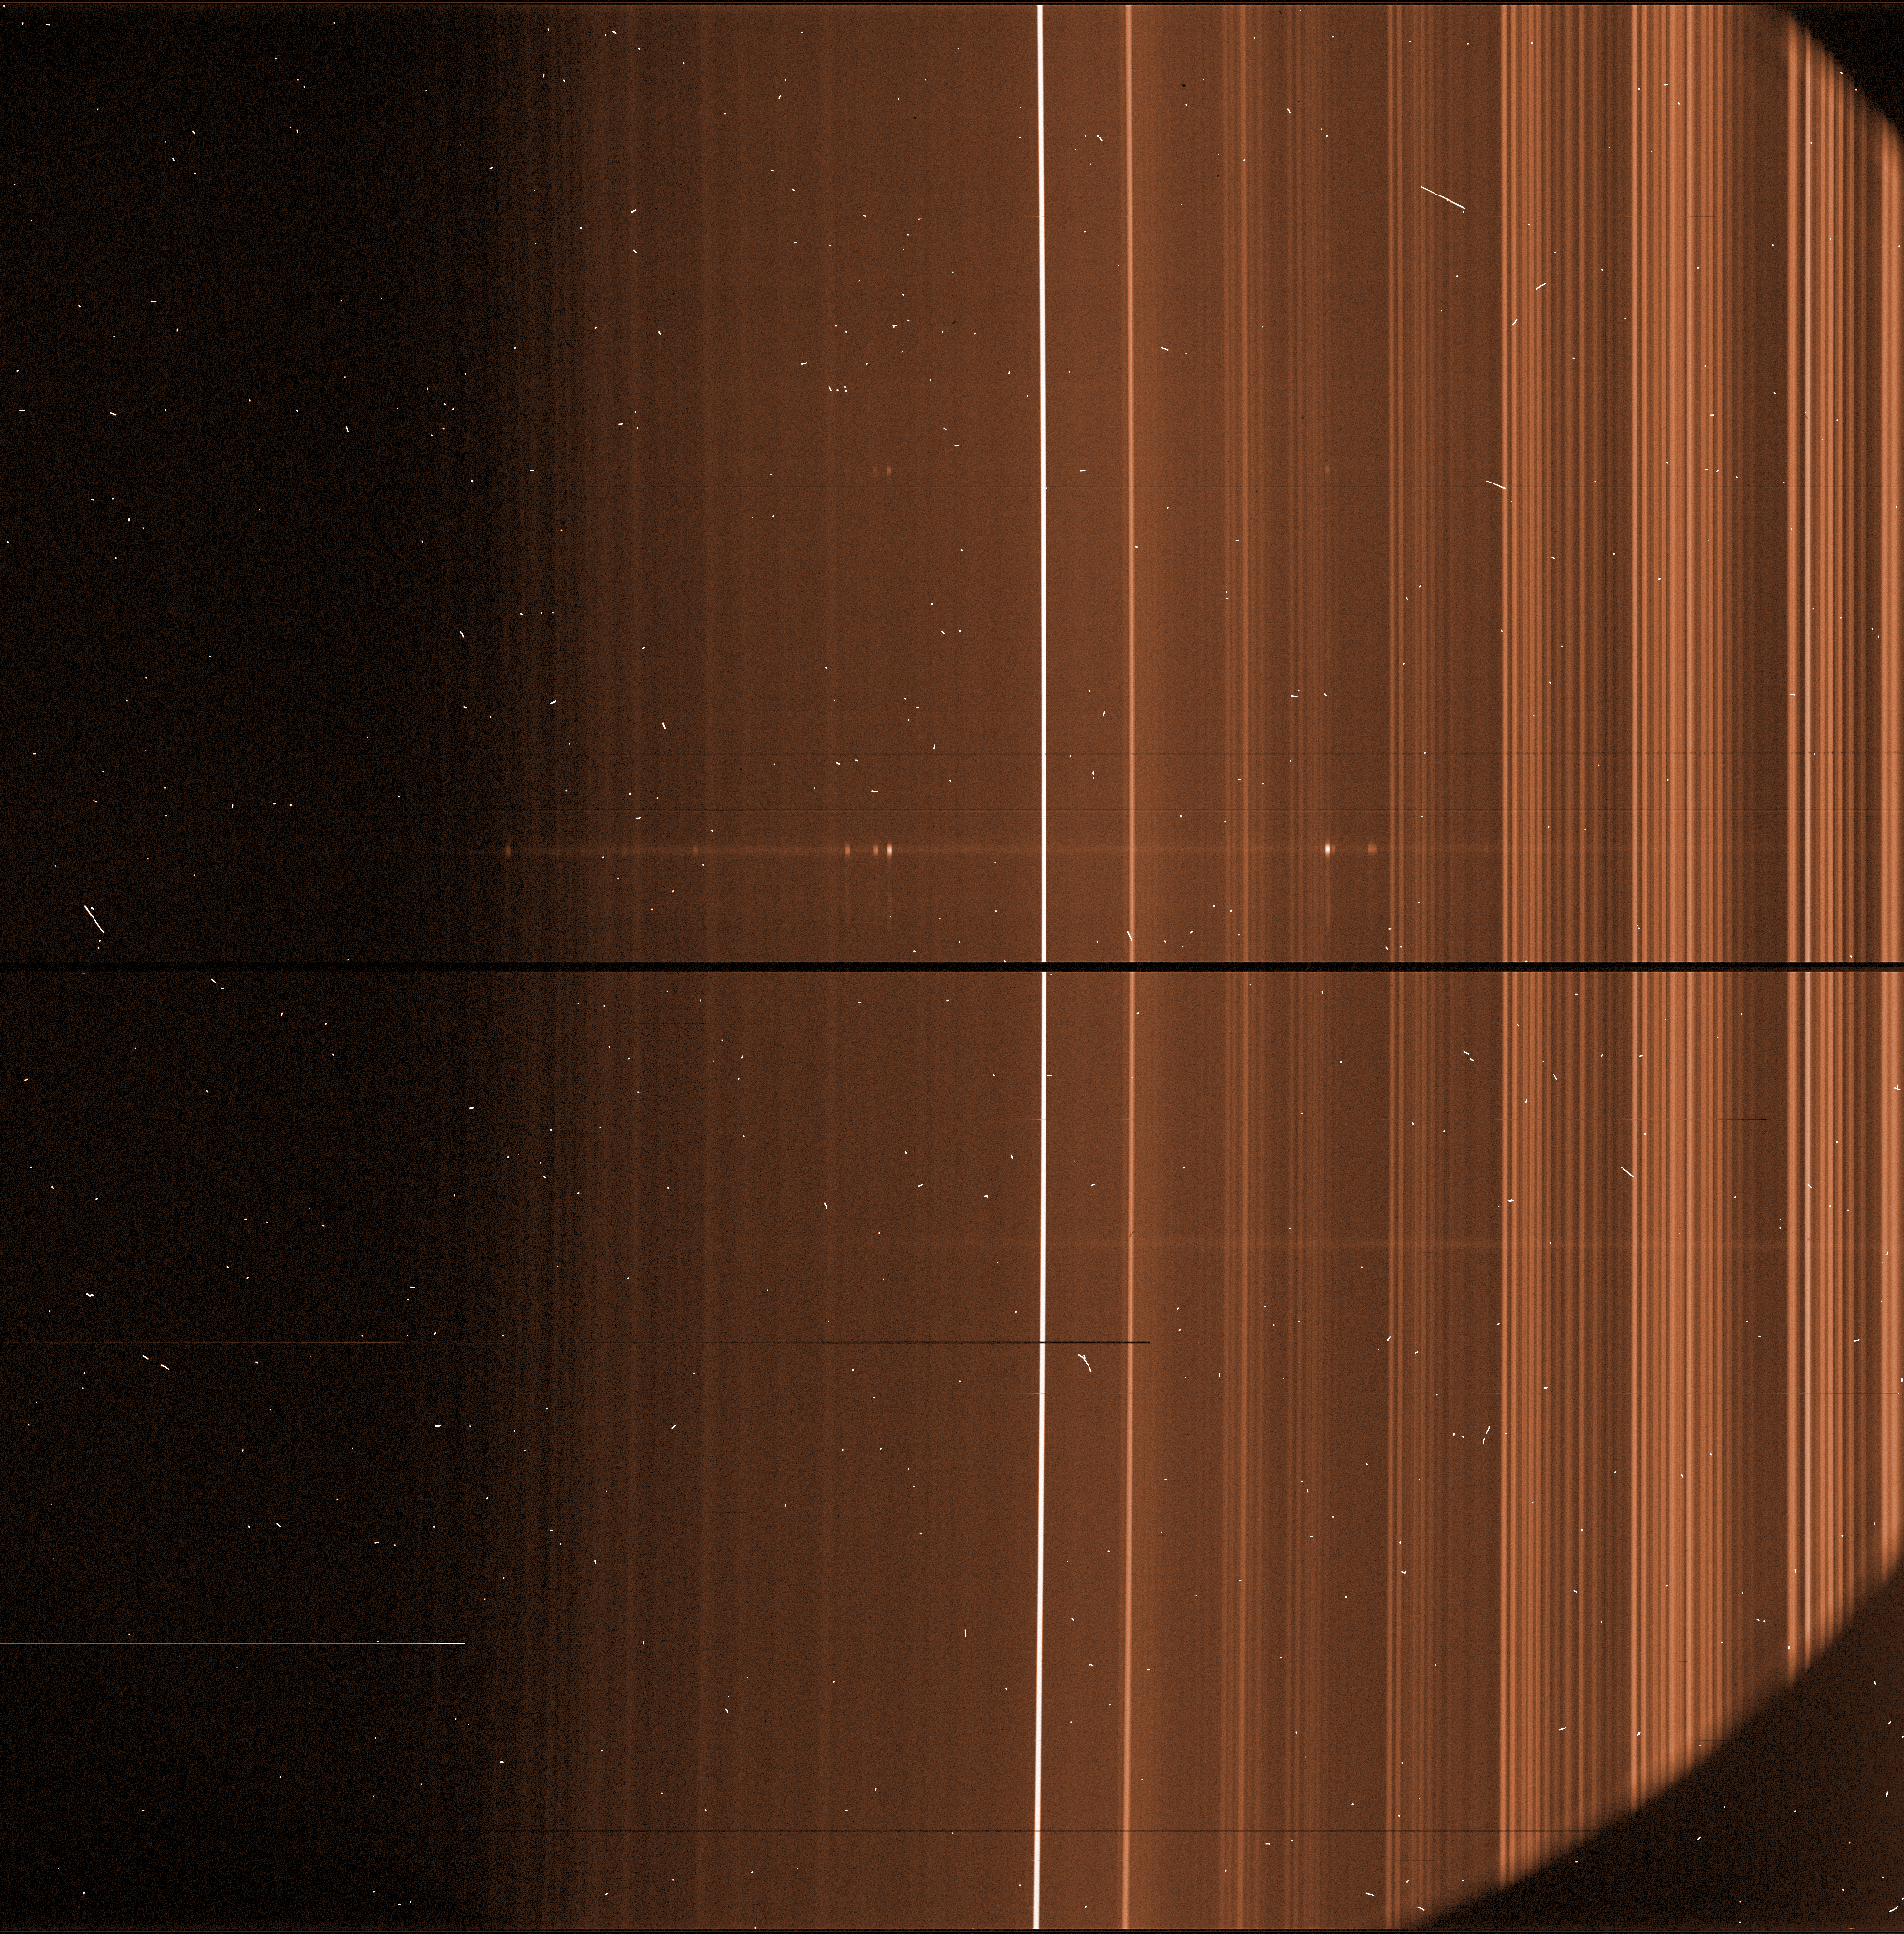

A raw spectrum obtained with FORS

A long, narrow slit isolates a small strip of sky. On this image, the slit is vertical. The spectrograph then splits the light from the slit into its individual colours, each point of the slit forming a horizontal rainbow. In this spectrum, the light from a distant galaxy appears as a faint horizontal line, peppered with bright dots corresponding to the colours emitted by the gas in the galaxy.

Credit: ESO